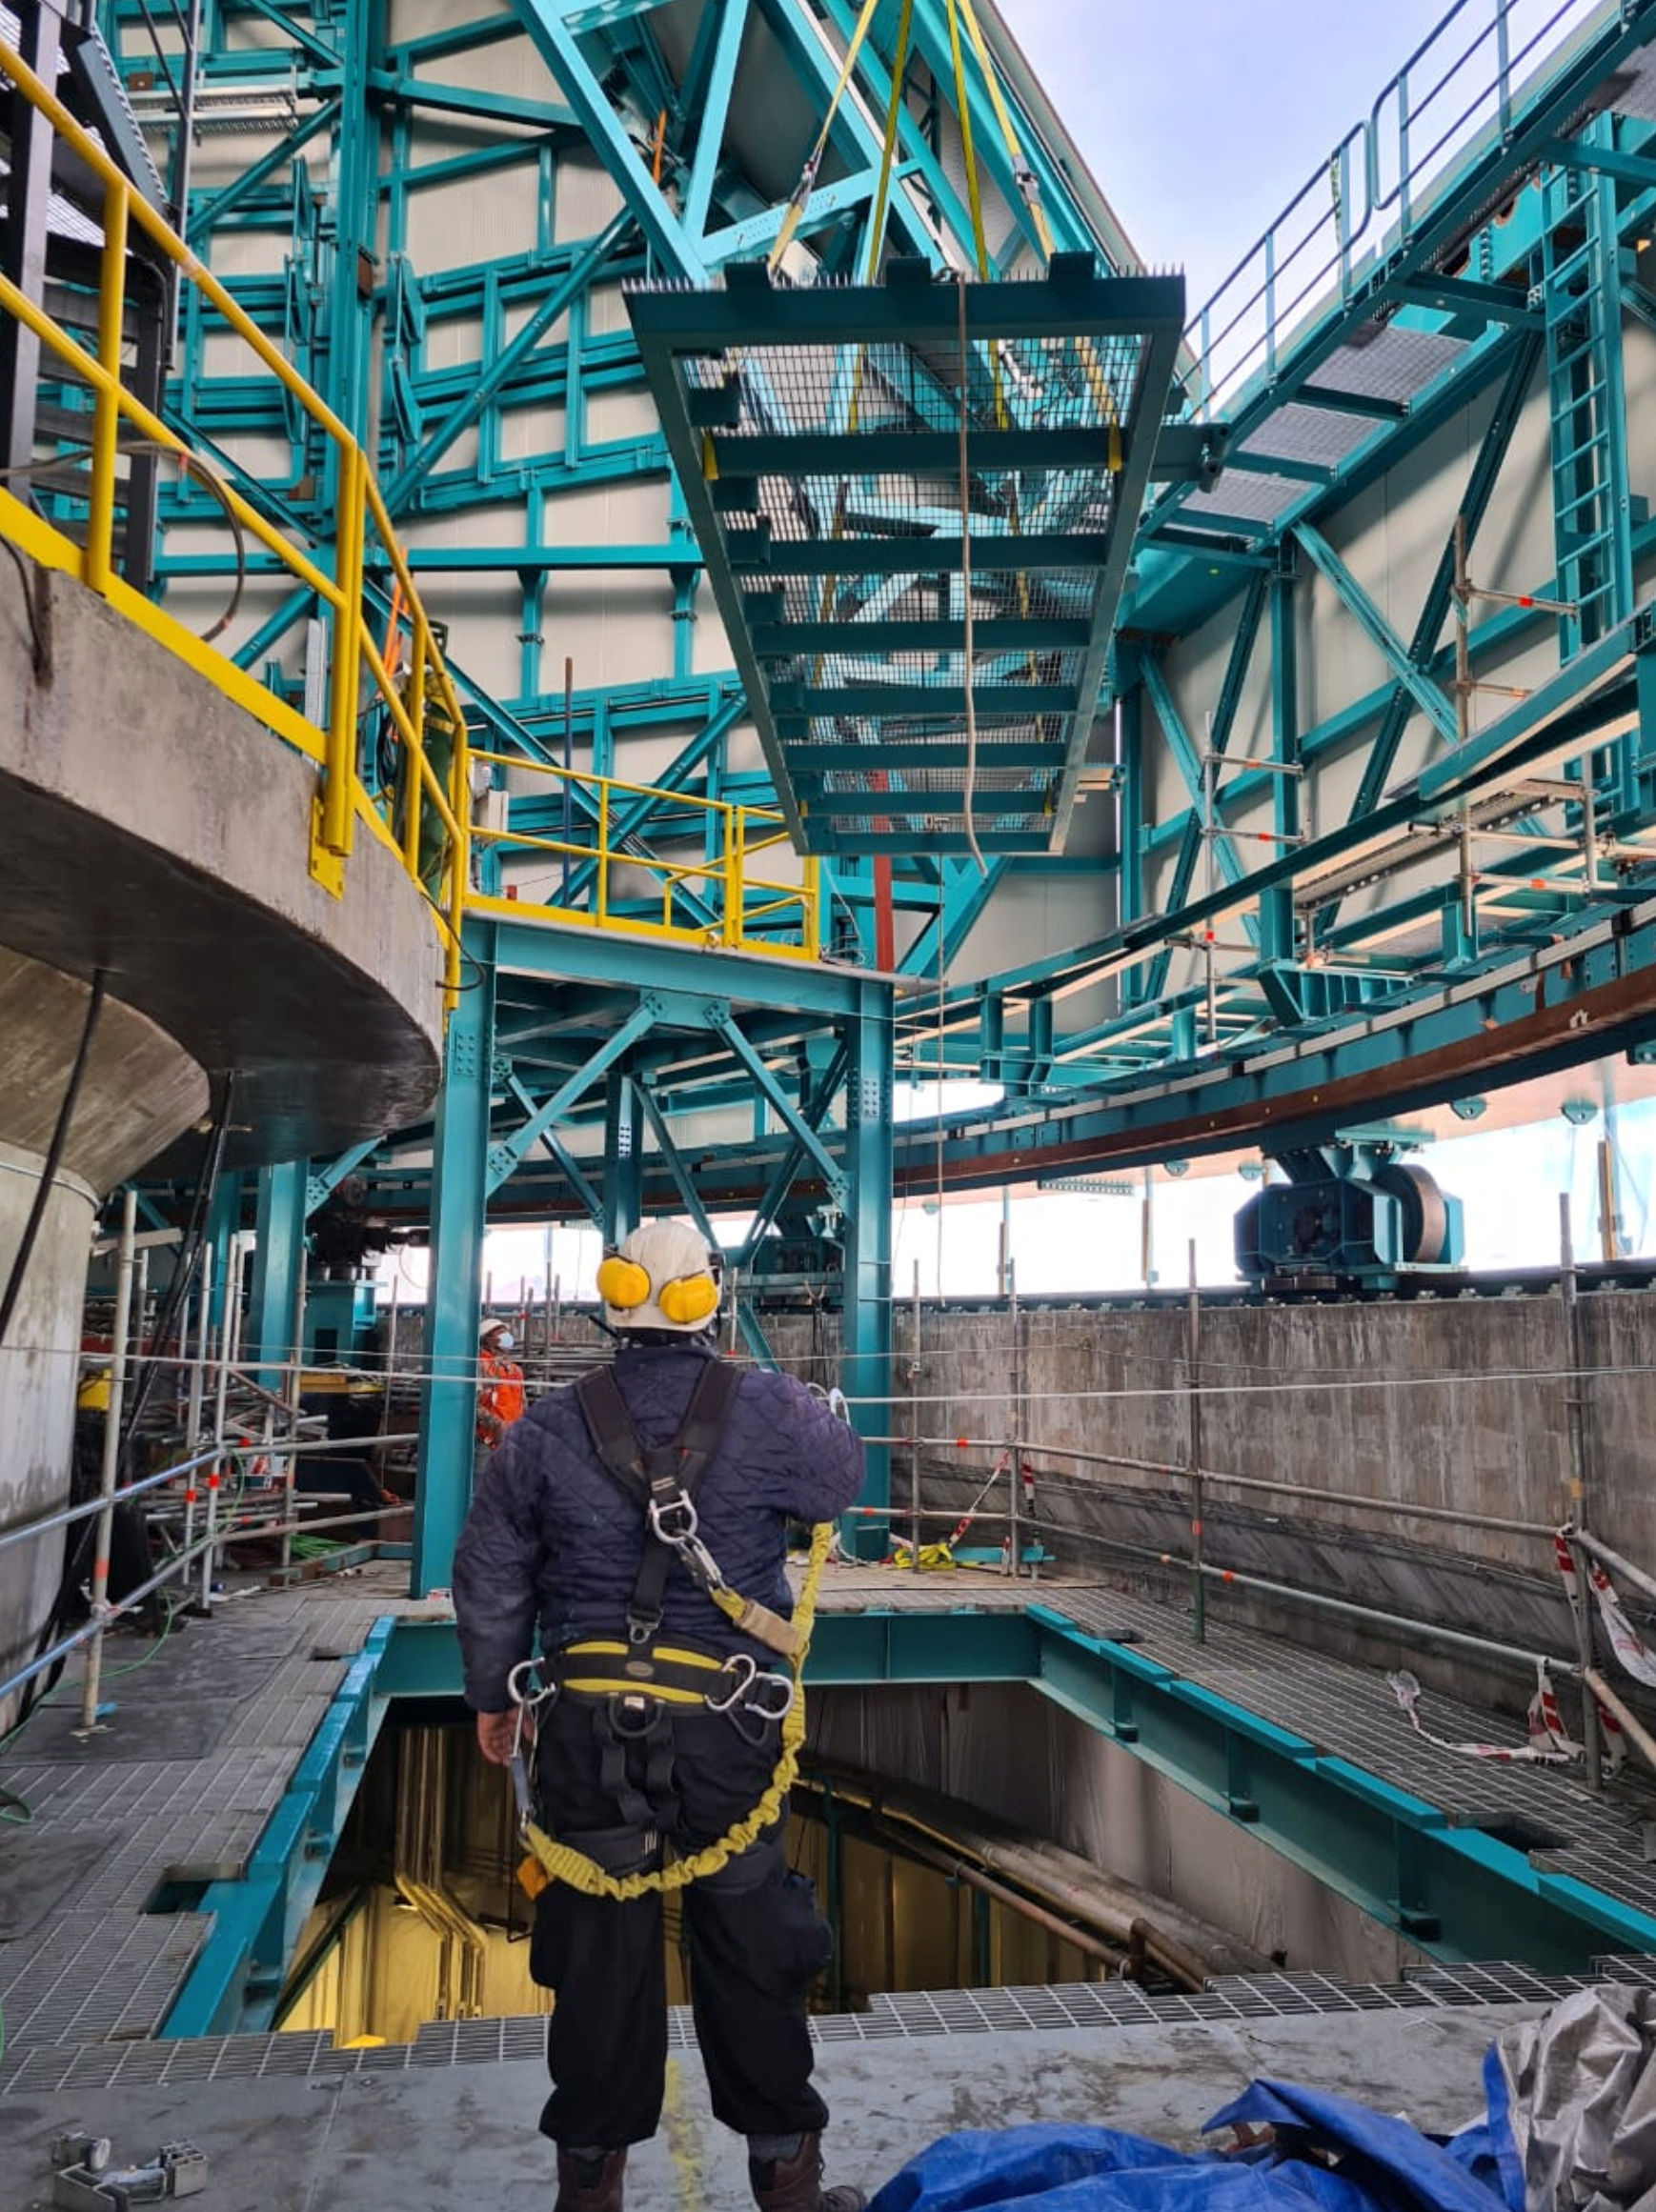

Vera C. Rubin Observatory Summit Facility Floor Hatch

The floor hatch on the 7th level of the summit facility building has now received major improvements designed by Rubin Mechanical Engineer, Mario Rivera. This hatch will provide access when lifting large pieces of equipment from ground level to the floor level of the dome, using the recently completed dome bridge crane. The hatch also provides an alternate means of lifting the Camera or Secondary Mirror (M2) down to ground level or up to the telescope in the unlikely event that the platform lift (which requires that lifted pieces be on rolling carts) is not available or not functioning.

Credit: Rubin Obs/NSF/AURA